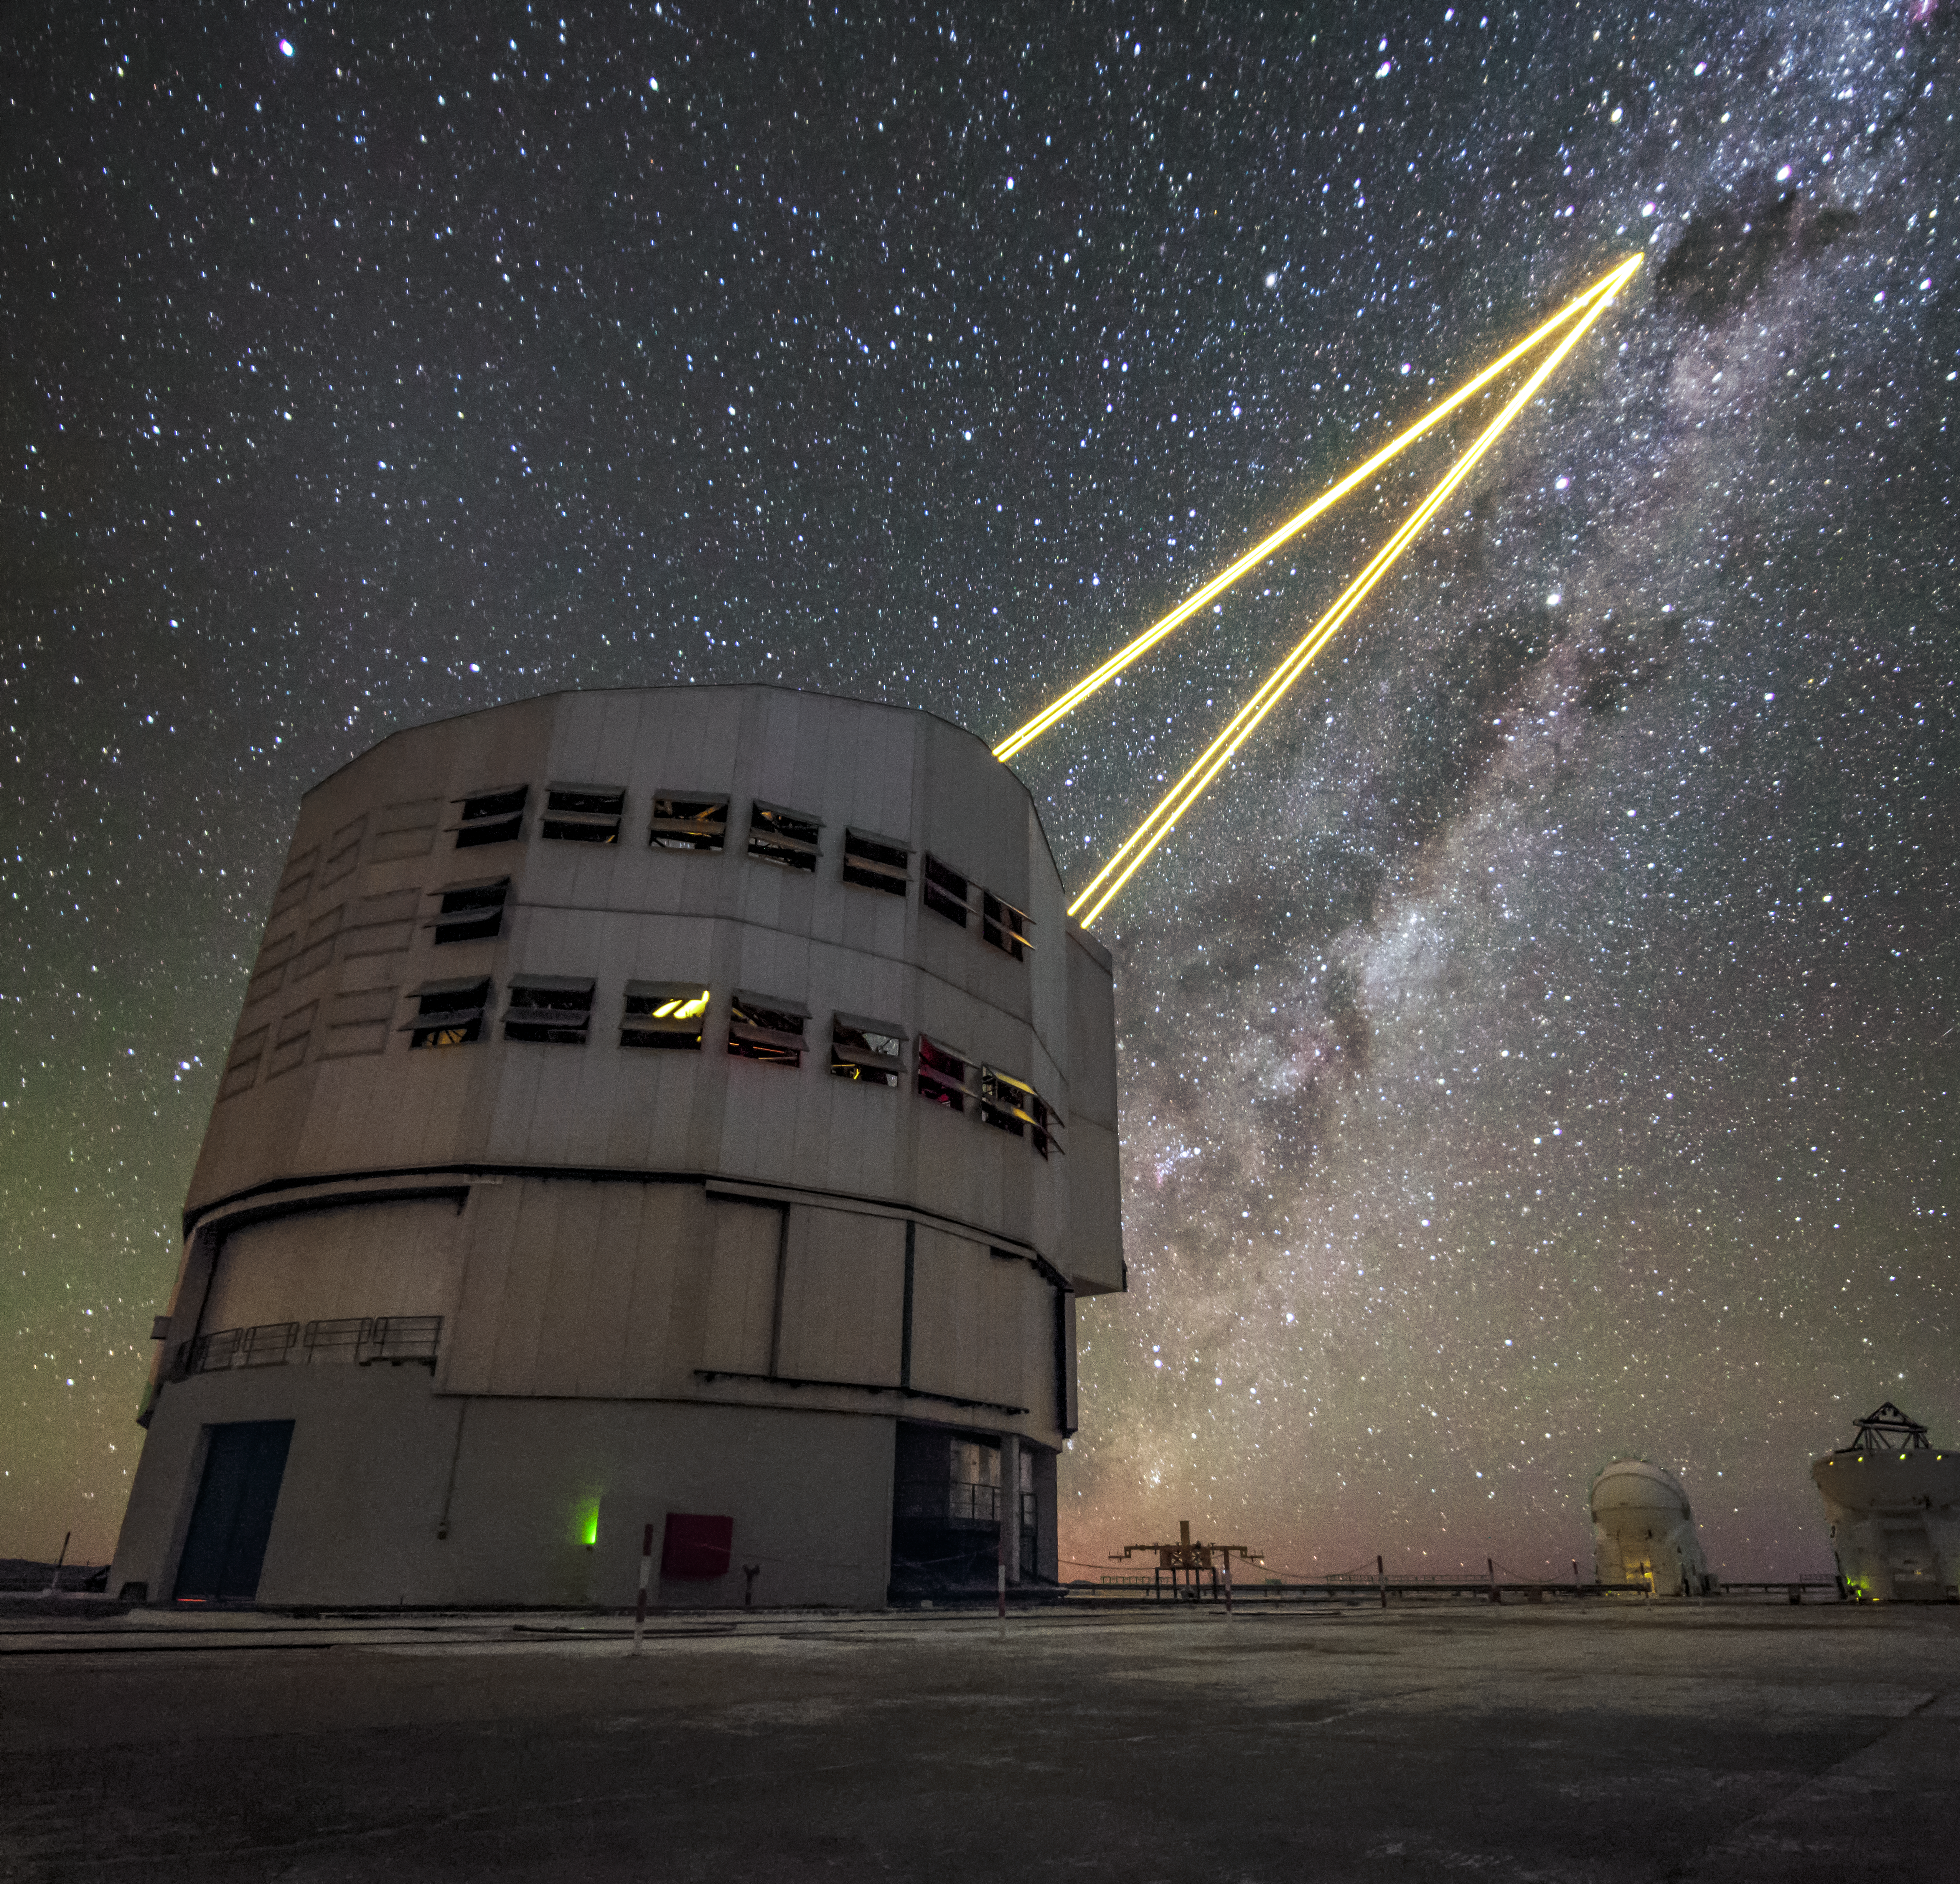

Atmospheric lasers

One of the four Unit Telescopes (UTs) of the VLT at Paranal Observatory in Chile using its cutting-edge Adaptive Optics (AO) system. Natural fluctuations in Earth's atmosphere interfere with and blur the light from distant objects out in space. AO can be used to correct for this and obtain sharper images by shining lasers high into the atmosphere to create an artificial "star". Since it is known what this "star" should look like, it is possible to modify the shape of the mirrors in the UTs to counteract the distorting effect.

Credit: hernanstocke.com/ESO